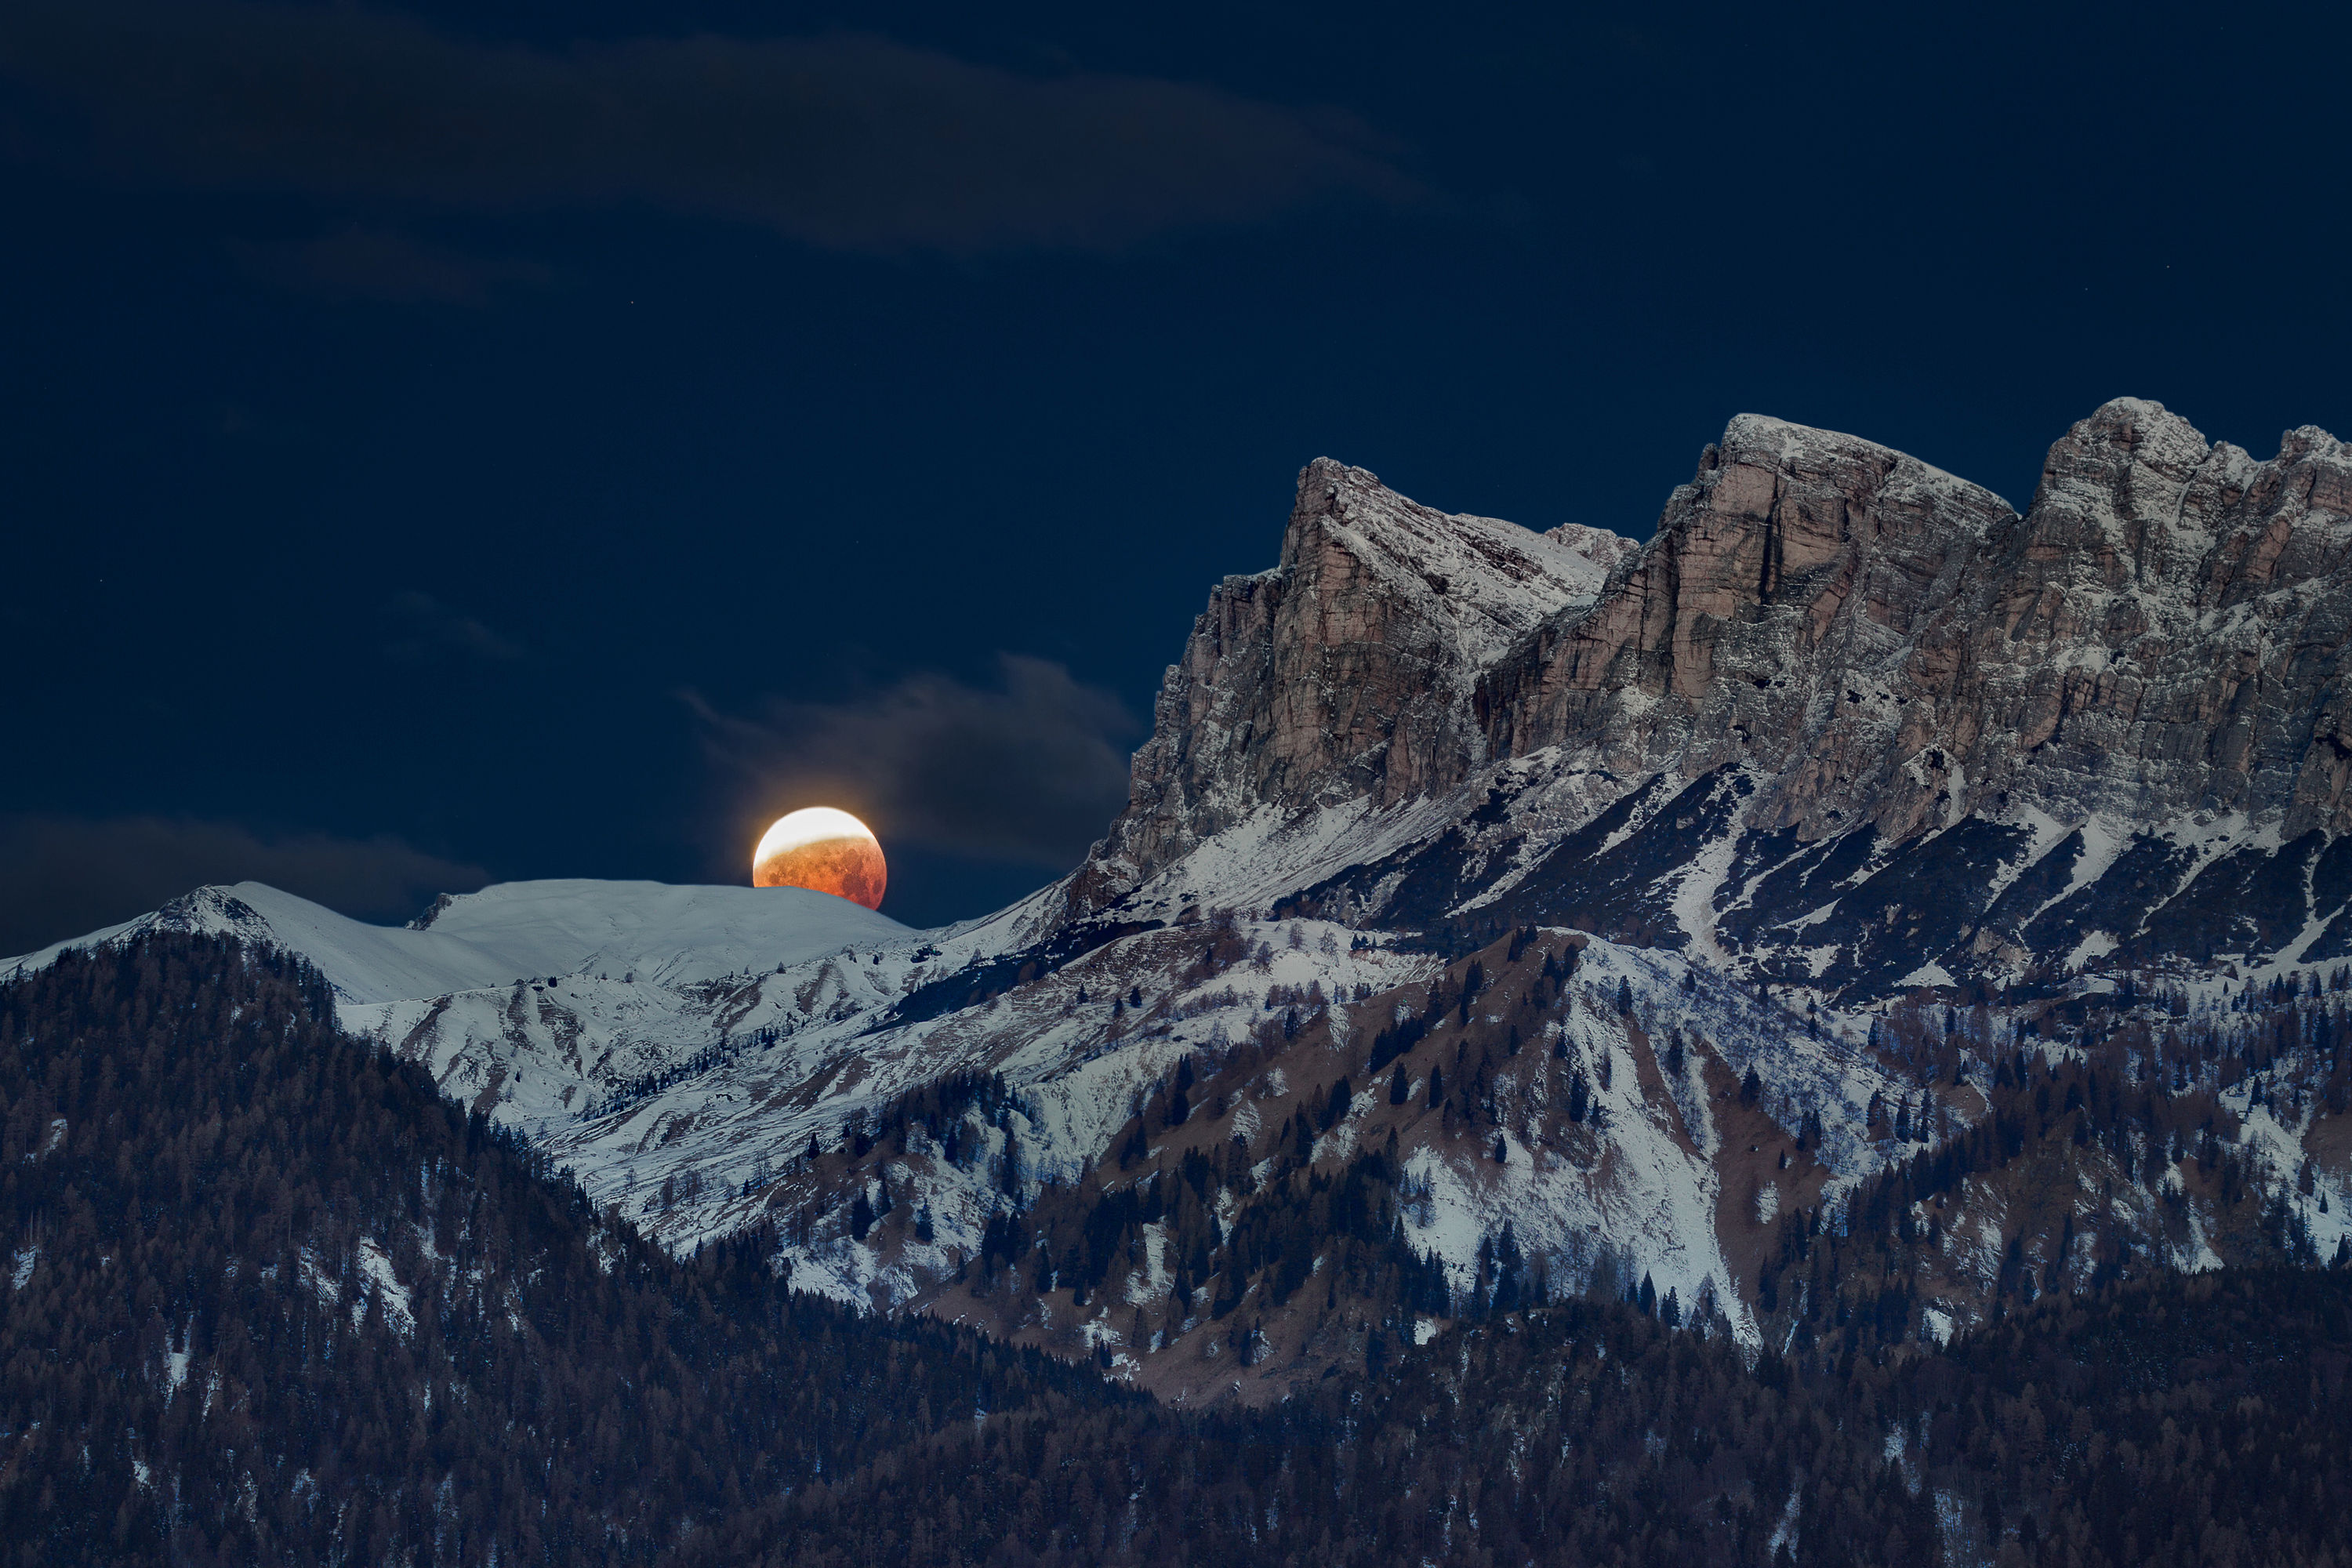

Total lunar eclipse, First Place

First place in the 2021 IAU OAE Astrophotography Contest, category Total lunar eclipse : The eclipsed Moon sets near the Rochetta di Prendera, Dolomiti Unesco, by Alessandra Masi, Italy.

A lunar eclipse occurs when the full moon moves into the Earth`s shadow. This is the case when the Sun, Earth and Moon are exactly or very closely aligned. The reddish light reflected from the lunar surface is caused by sunlight that has been refracted on its way through Earth´s atmosphere in the direction of the Moon. It appears reddish because of the Rayleigh scattering of bluer light. The round shape of the Earth's shadow visible on the lunar surface was a proof for Aristotle that the Earth must be a sphere. This photo shows the eclipsed Moon that sets near the Rochetta di Prendera, Dolomiti Unesco, Italy, on 21 January 2019.

Credit: Alessandra Masi/IAU OAE